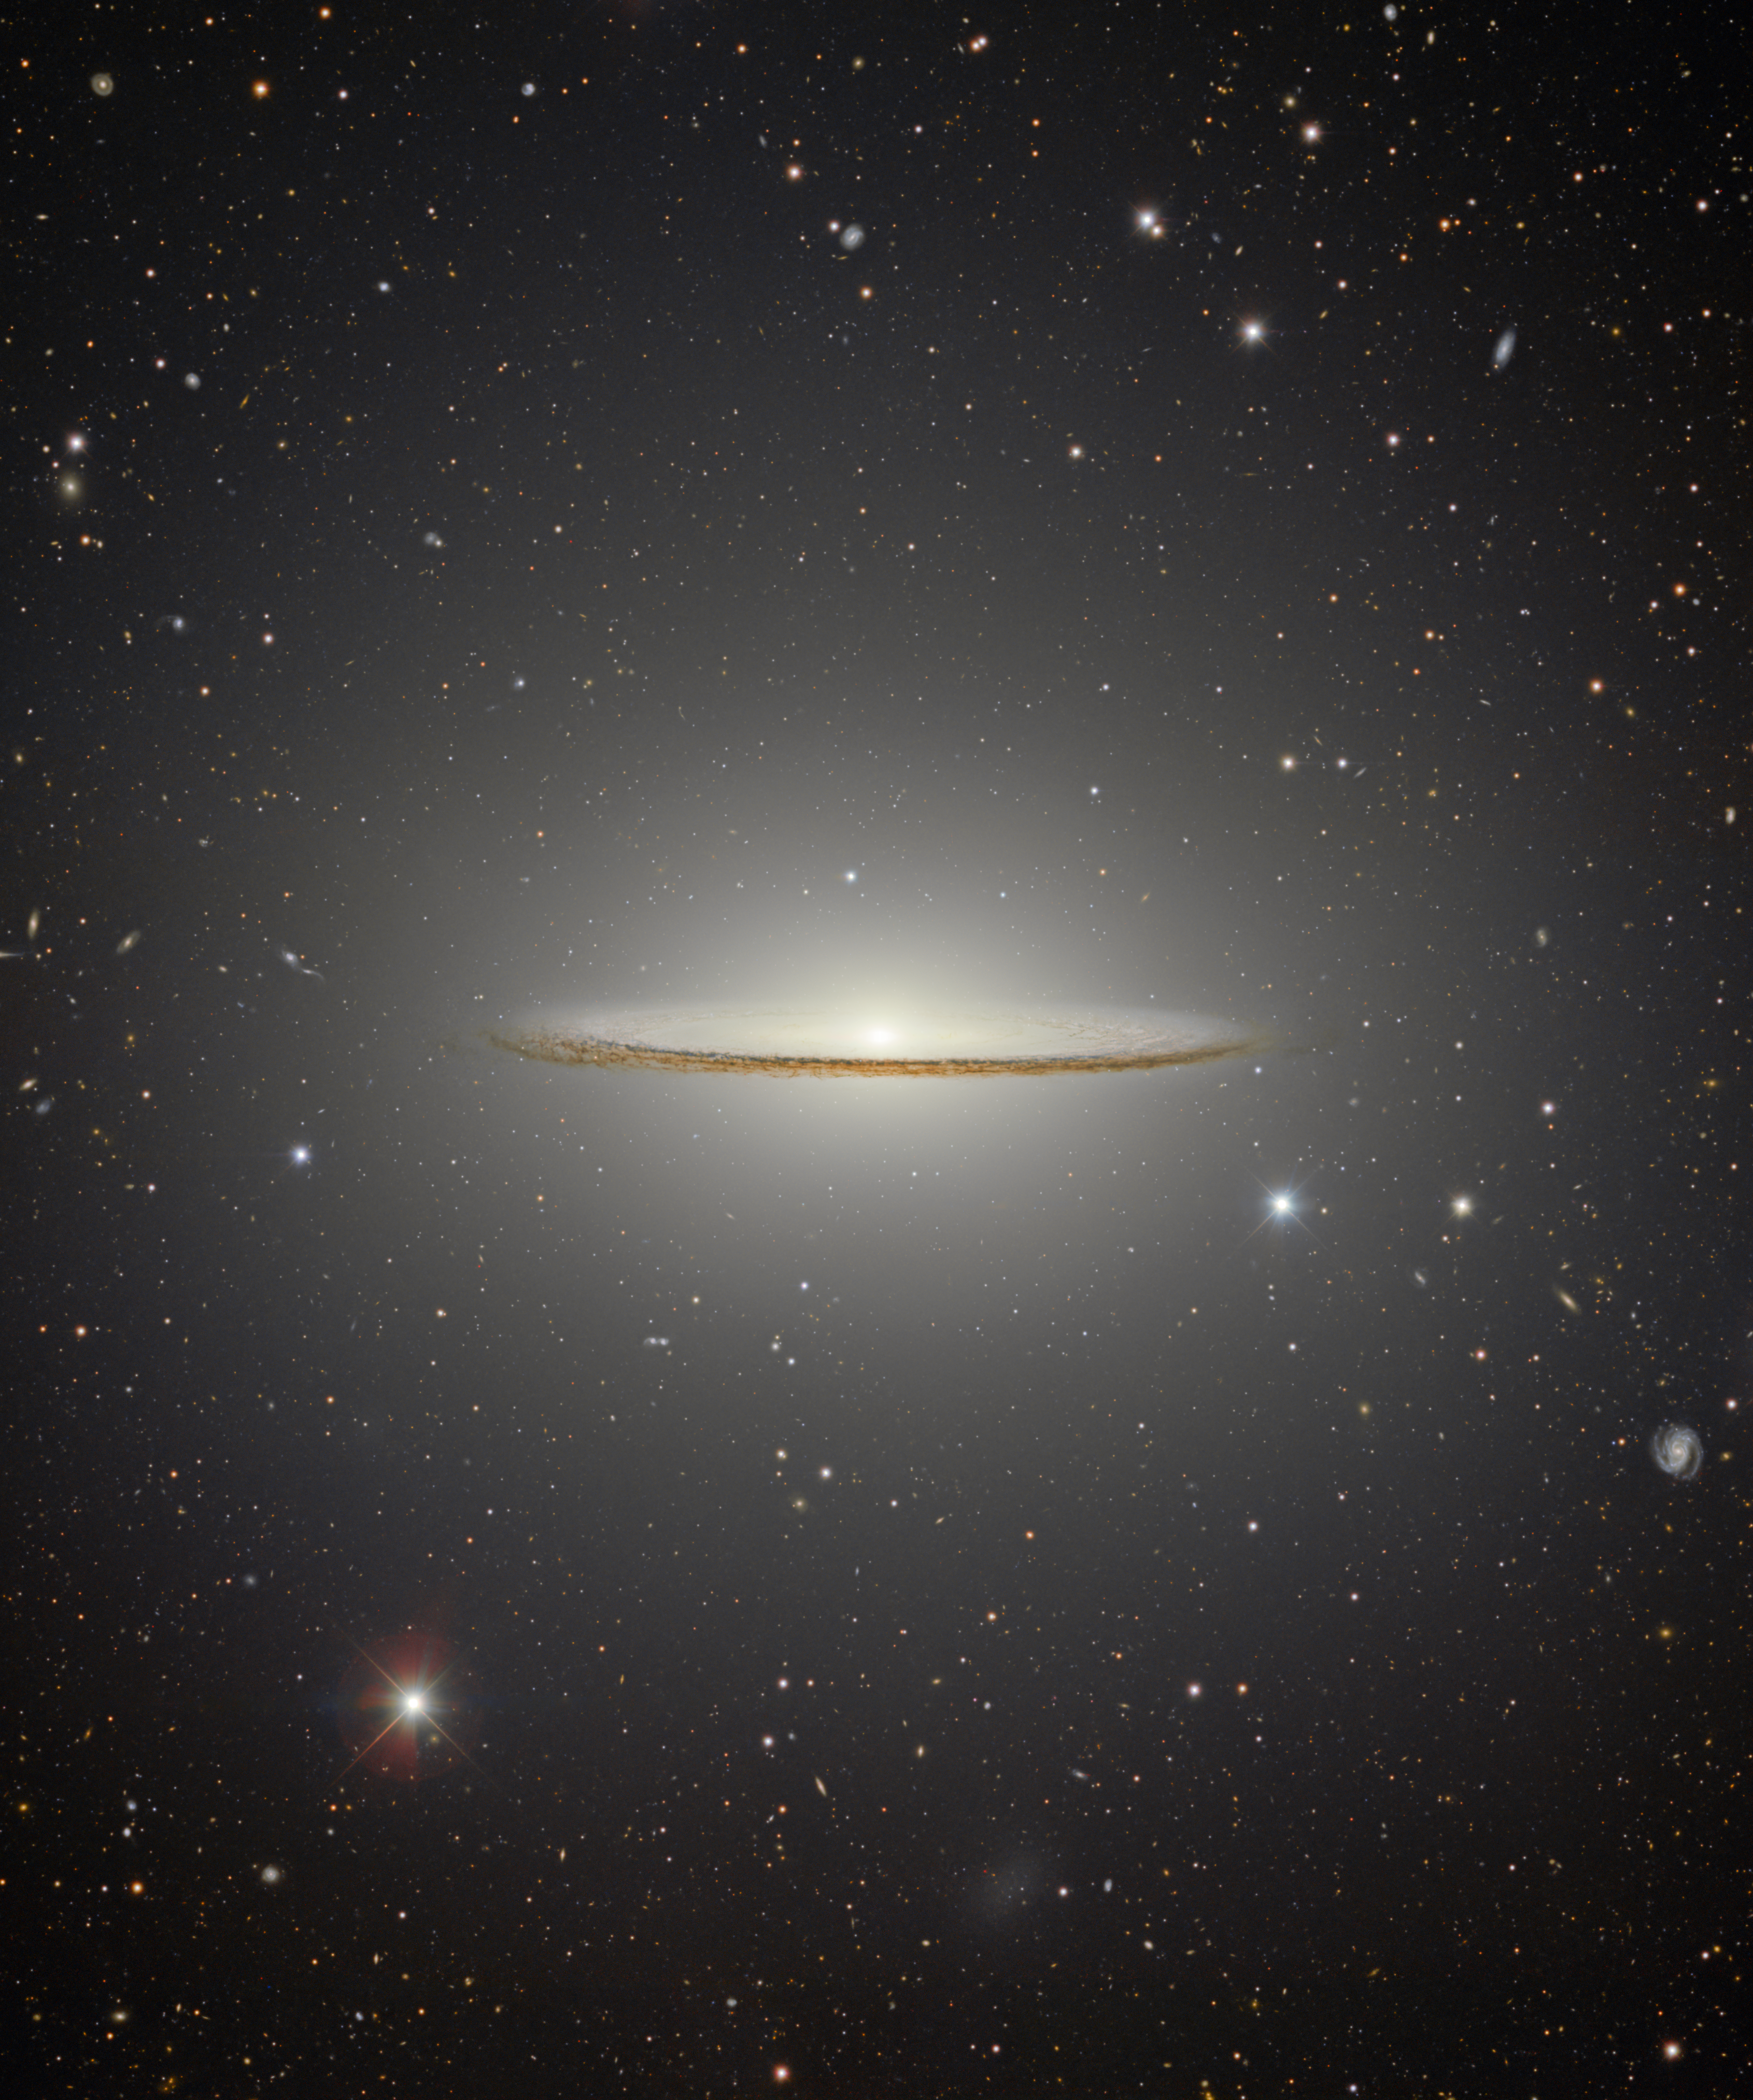

Close-up of the central parts of the Sombrero Galaxy

Messier 104, nicknamed the Sombrero galaxy, is a popular target for amateur observing and astronomical research. Its recognizable extended halo and dust-filled disk are captured in this image from the Department of Energy-fabricated Dark Energy Camera (DECam) mounted on the U.S. National Science Foundation Víctor M. Blanco 4-meter Telescope at Cerro Tololo Inter-American Observatory (CTIO) in Chile, a Program of NSF NOIRLab.

See more of the field around the Sombrero Galaxy in the zoomed-out version of this image here.

Credit: CTIO/NOIRLab/DOE/NSF/AURAImage Processing: T.A. Rector (University of Alaska Anchorage/NSF NOIRLab), D. de Martin & M. Zamani (NSF NOIRLab)